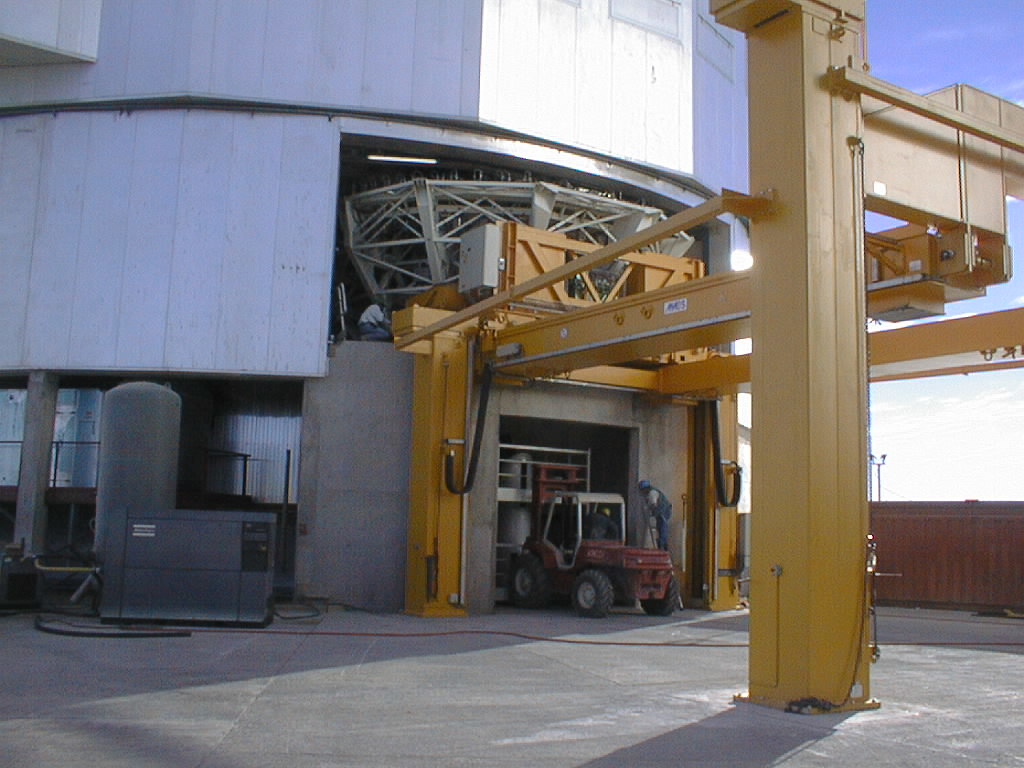

Mirror installed on first VLT Unit Telescope

The M1 Cell with the dummy concrete mirror, having been detached from the bottom end of the UT1 tube, is moved out of the telescope enclosure by means of the special handling tool. In the door below is seen the M3 tower. (Photo obtained on April 4, 1998).

Credit: ESO